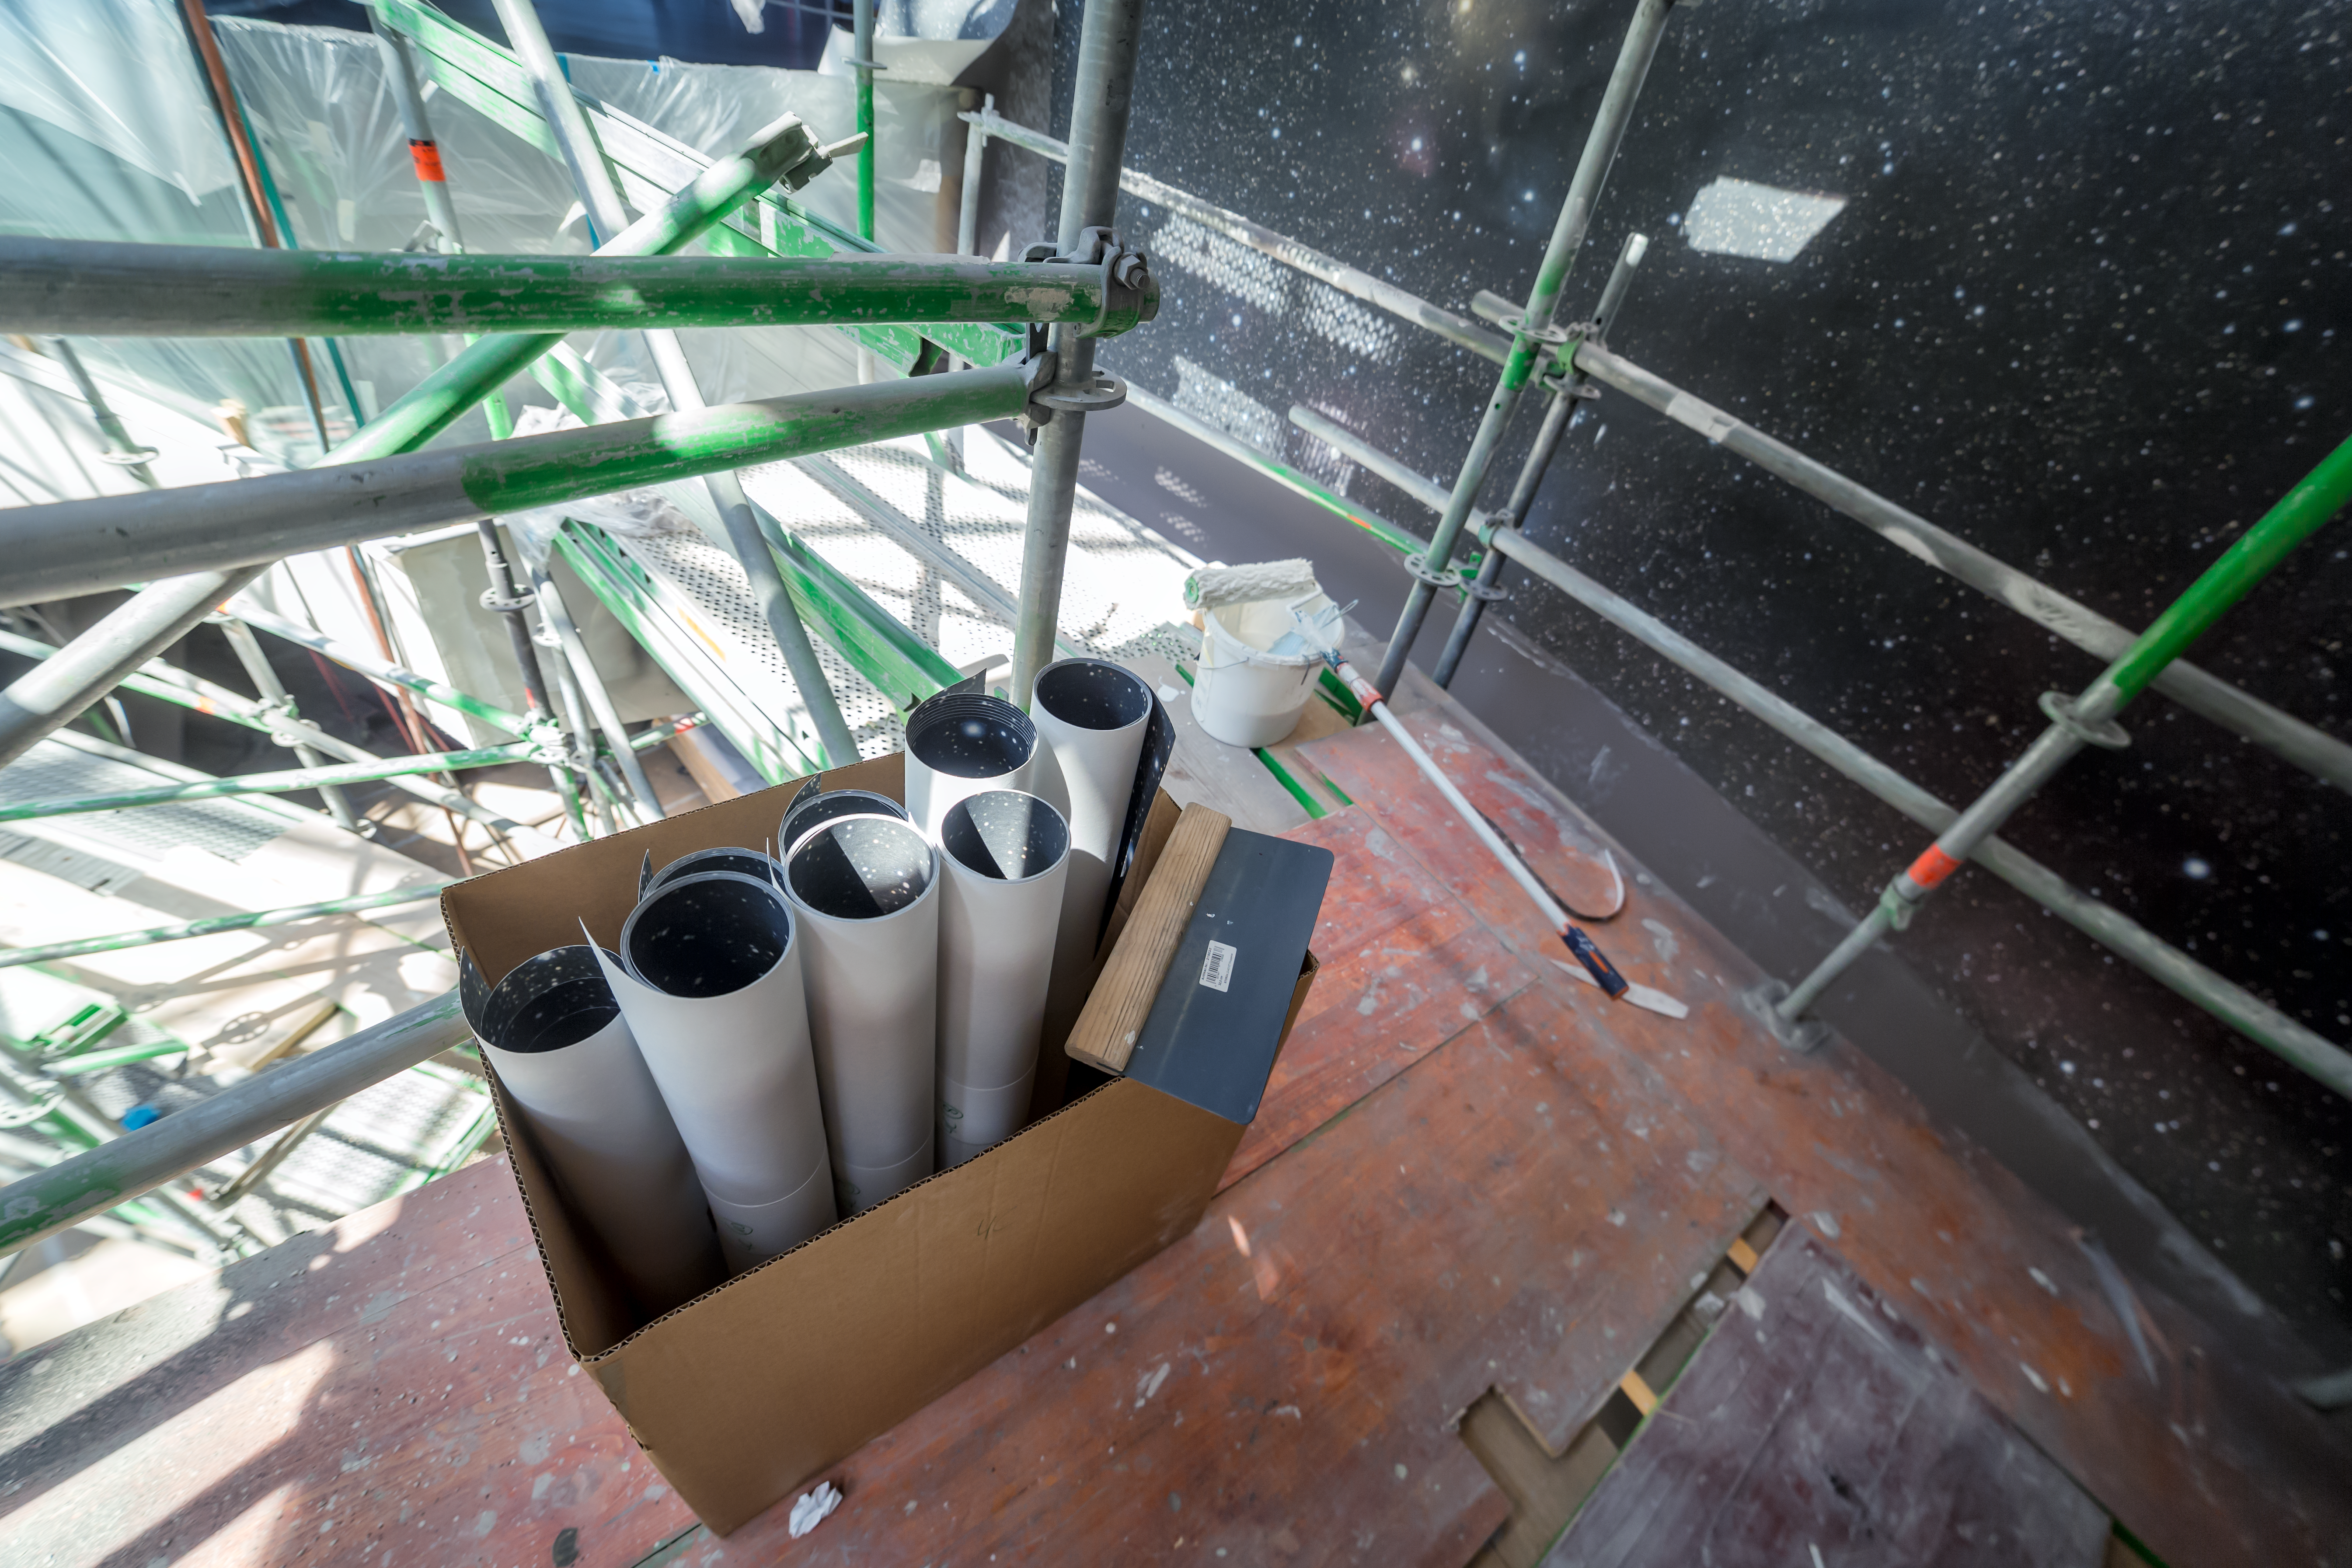

Packed wallpapers

Packed wallpapers waiting to be used on the walls of The Void at the ESO Supernova.

Credit: ESO